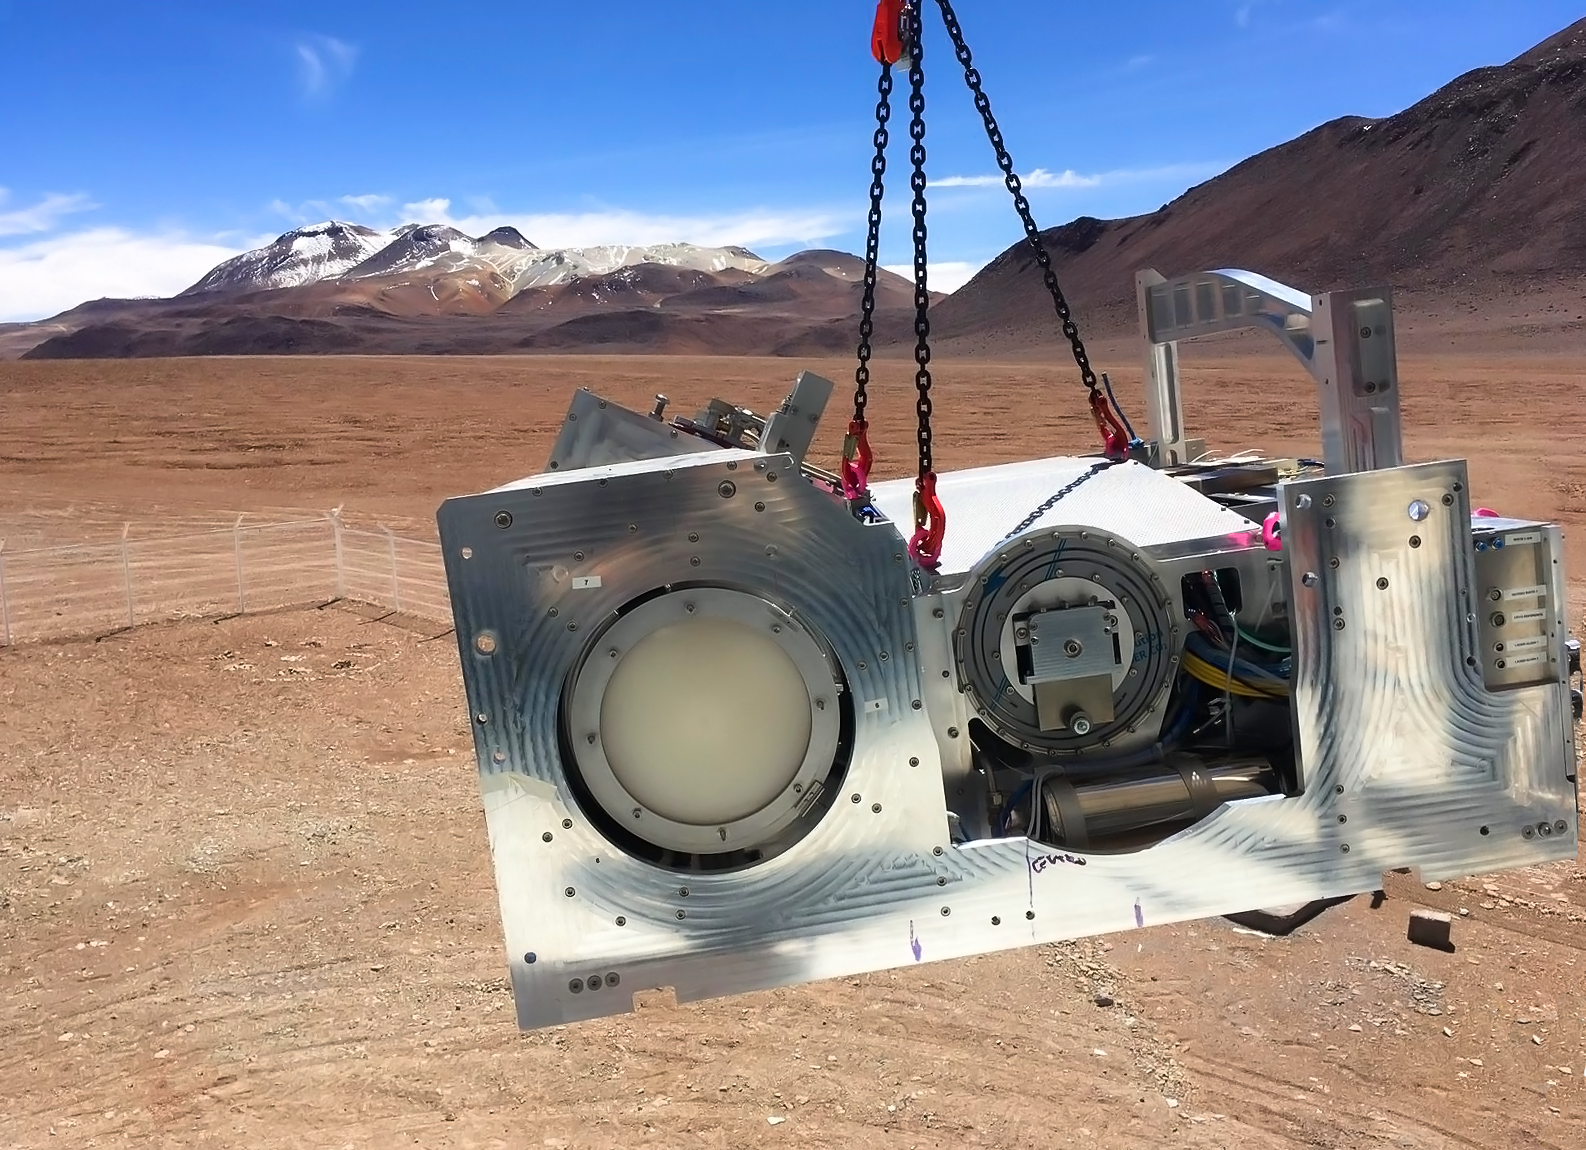

CONCERTO being lifted for installation on APEX

The CONCERTO instrument is lifted into place on the ESO-operated Atacama Pathfinder EXperiment (APEX), against the background of the Chilean Atacama Desert. CONCERTO is able to scan the sky at frequencies between infrared and radio waves and provide spectroscopic data alongside images.

Credit: CONCERTO team/ESO